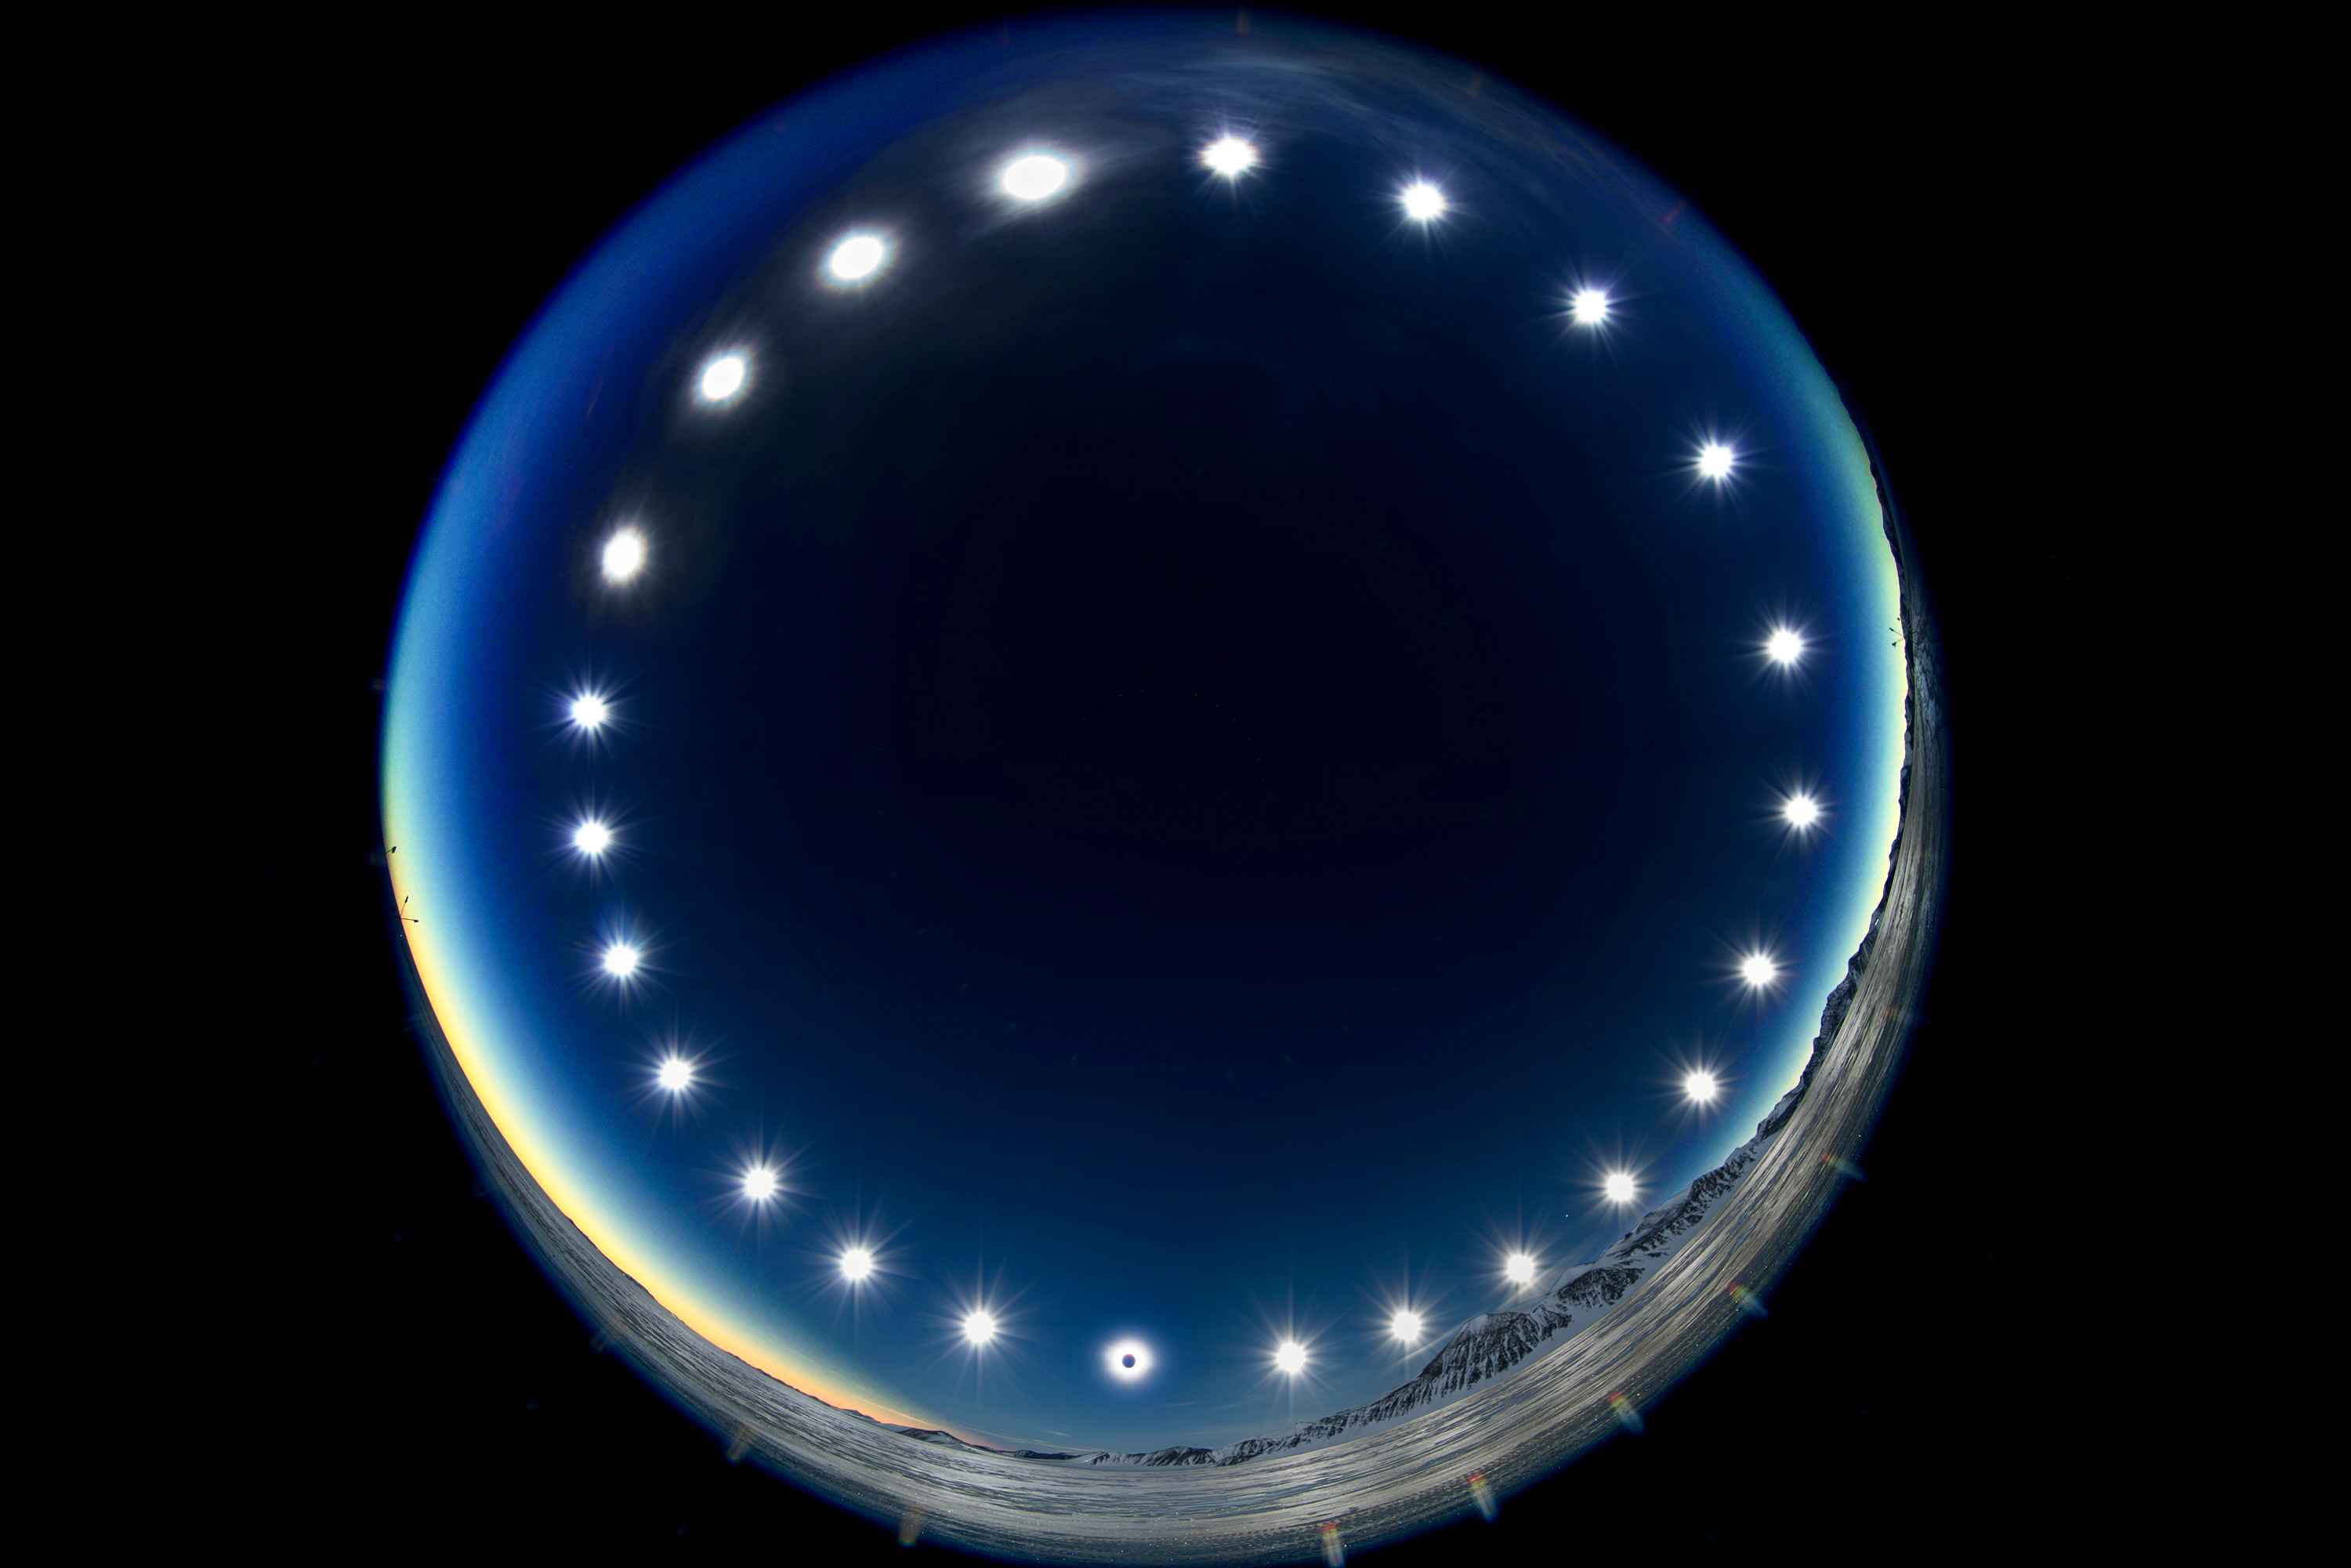

The Eclipse Clock/Eclipse on a Polar Day

Photographer: Stephanie Ziyi Ye

Country: China

This stunning composite image won first place in the category of Still images of day arcs of the Sun and Solargraphs. Constructed by combining multiple images over the course of a 24-hour period, the image was captured in Union Glacier, Antarctica, during the total solar eclipse of 4 December 2021, and showcases the day arc of the Sun. It illustrates the unique phenomenon of a polar day, during which the Sun travels around the sky without setting. During polar days, areas within the polar circles experience 24 hours of continuous daylight, and the Sun doesn’t set for an extended period. The image also offers a rare perspective of a solar eclipse, where the Moon passes between the Sun and Earth, and as viewed from Earth. This can be seen in the lower image of the Sun, where the Moon covers the solar disc.

Also see image in Zenodo: https://doi.org/10.5281/zenodo.10278539

Credit: Stephanie Ziyi Ye/IAU OAE (CC BY 4.0)